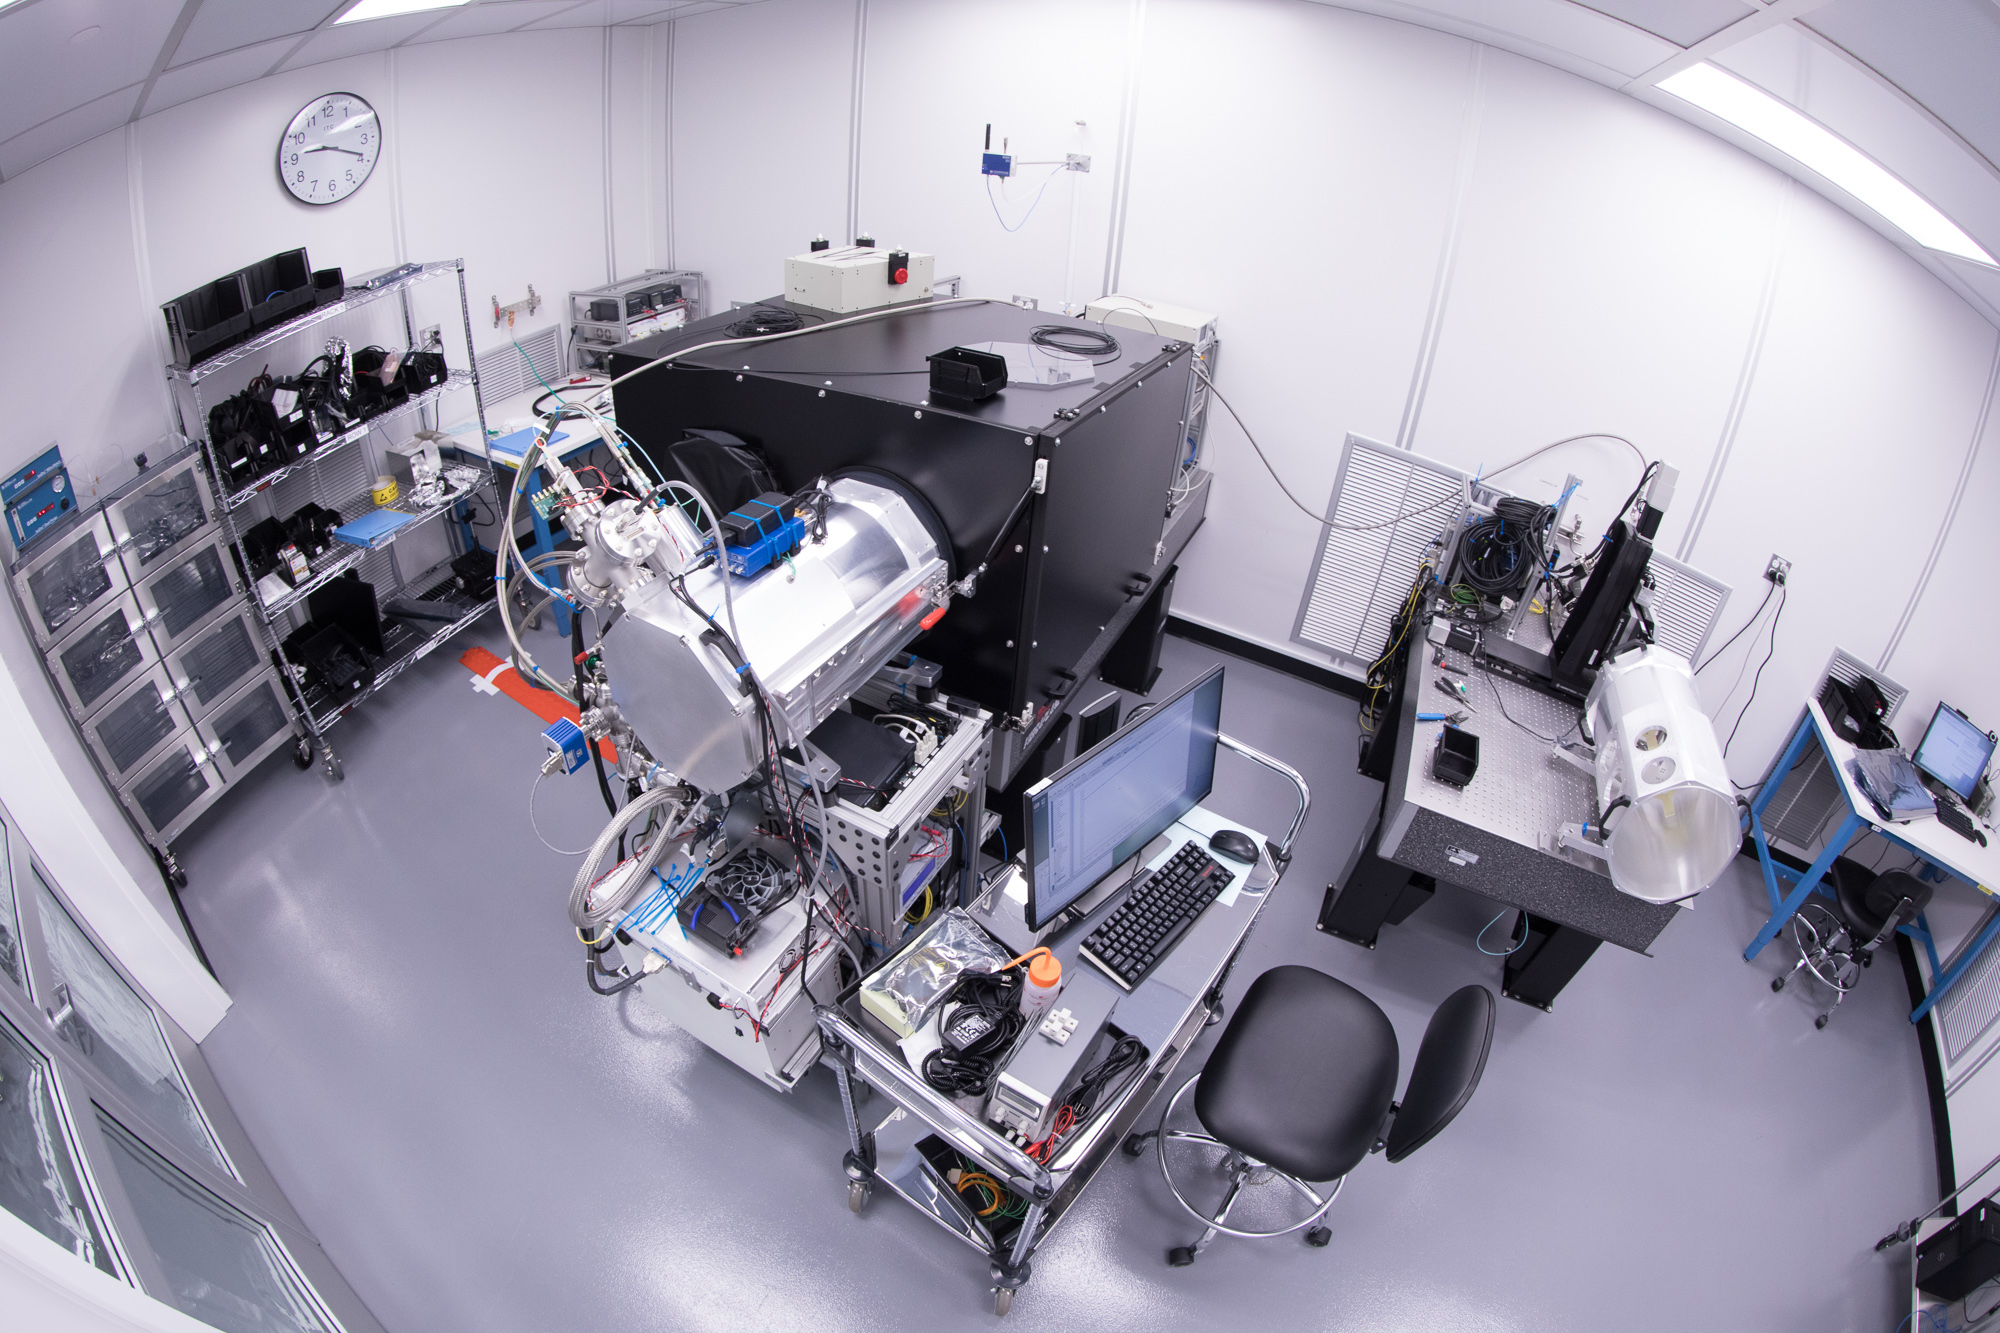

Summit Visit November 2017

Work is underway in the LSST camera cleanroom where the SLAC camera team have begun testing a raft of CCDs inside a scaled-down version of the LSST cryostat.

Credit: Andy Freeberg/SLAC National Accelerator Laboratory